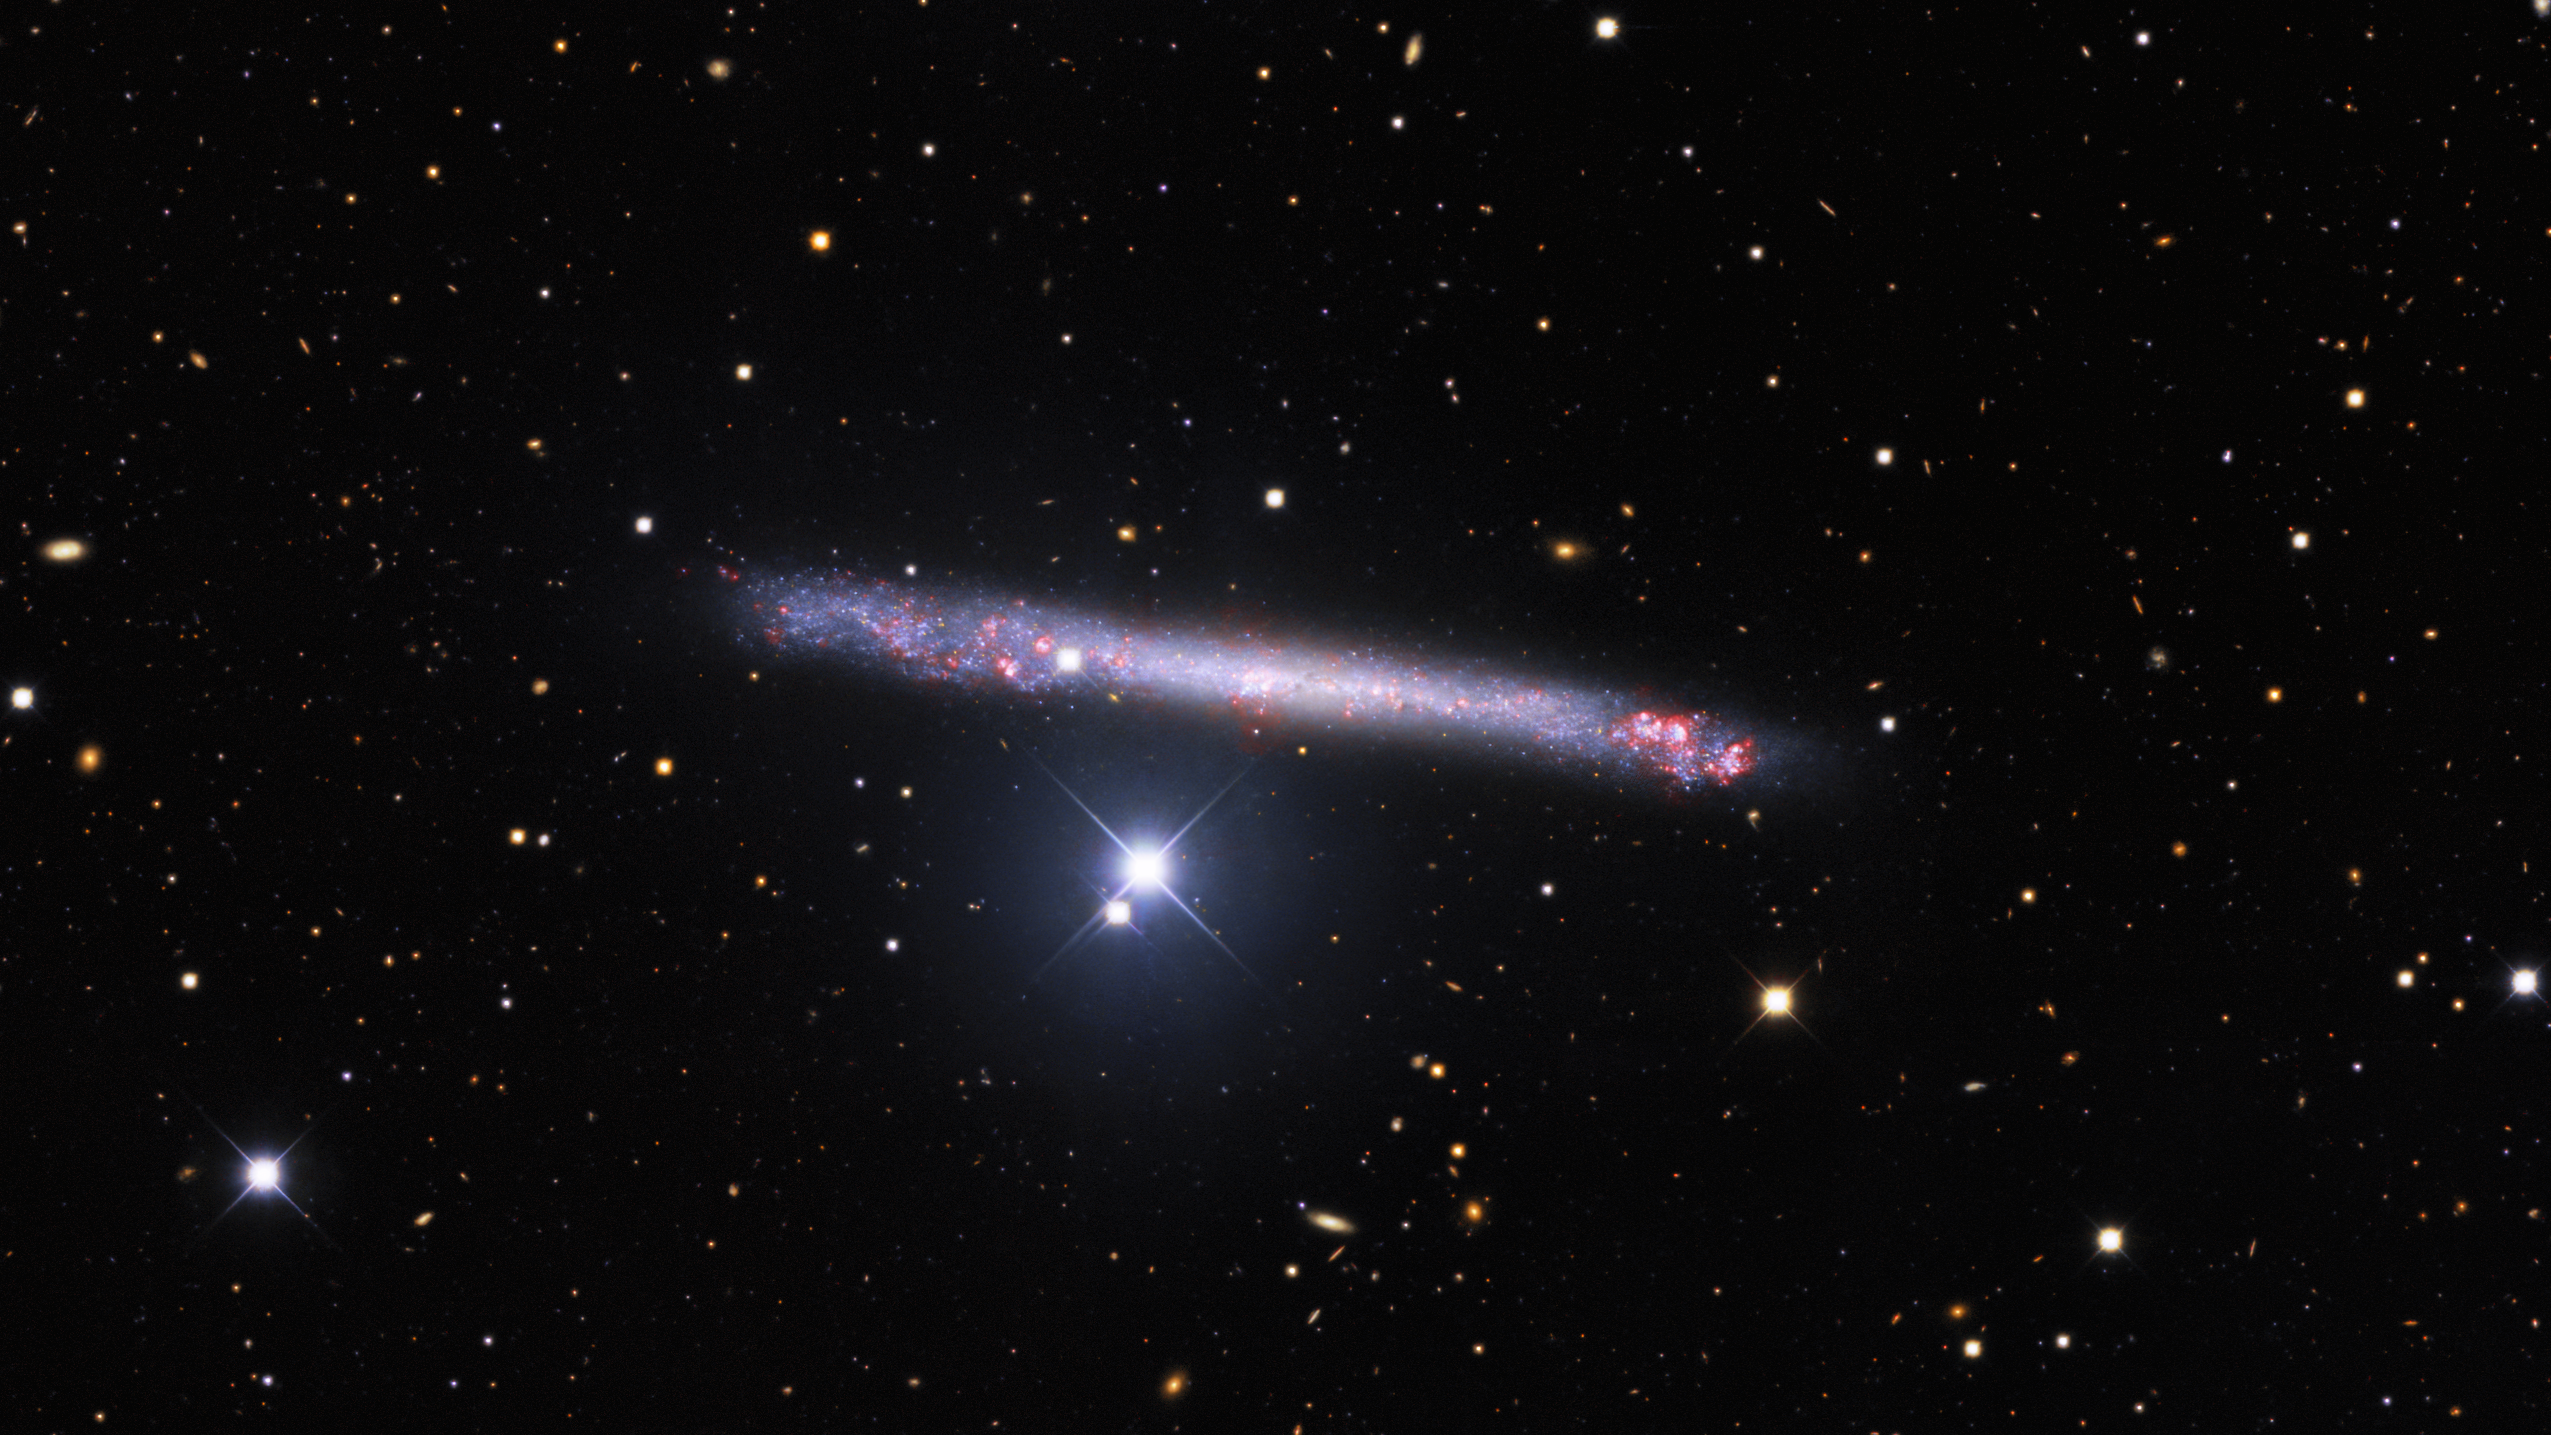

Portrait of a Needle Galaxy

The remarkably thin galaxy IC 2233 is featured in this image from the Nicholas U. Mayall 4-meter Telescope at Kitt Peak National Observatory, a Program of NSF NOIRLab. IC 2233’s needle-thin profile is due to both its structure and its orientation towards Earth. The galaxy’s orientation — known to astronomers as inclination — is almost exactly side-on, making this one of the flattest galaxies known. The exposure of this particular image is deep and the entire field littered with galaxies of various types of inclinations. As well as lying flat from our point of view, IC 2233 also lacks the prominent bulge that fattens the profile of spiral galaxies such as Andromeda and the Milky Way. The wafer-thin profile of this celestial needle has been fascinating observers for nearly 150 years — IC 2233 was first discovered in 1874 by the Welsh amateur astronomer Isaac Roberts, one of the pioneers of astrophotography.

Credit: KPNO/NOIRLab/NSF/AURA. Acknowledgments: PI: M T. Patterson (New Mexico State University)Image processing: Travis Rector (University of Alaska Anchorage), Mahdi Zamani & Davide de Martin